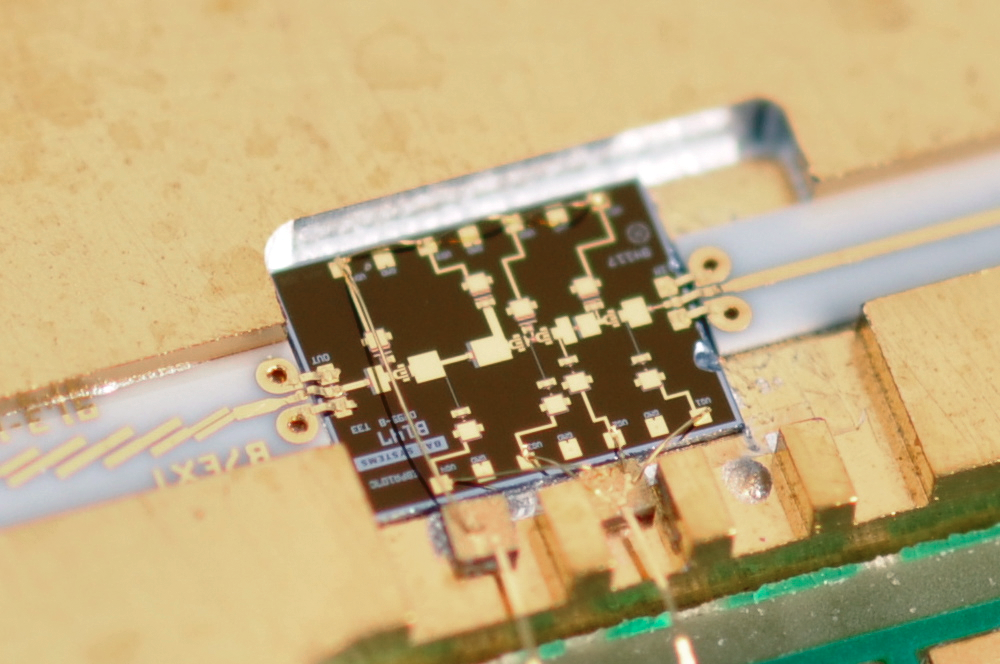

Custom power amplifier chip for an ALMA warm cartridge assembly

A close-up of a crucial component of an ALMA Warm Cartridge Assembly, a custom power amplifier chip designed by US National Radio Astronomy Observatory (NRAO) engineers and fabricated by BAE Systems of Nashua, New Hampshire, using a process that enables such amplifiers to work at frequencies above the normal 100 gigahertz limit of commercially available devices of this type.

Credit: NRAO/AUI/NSF